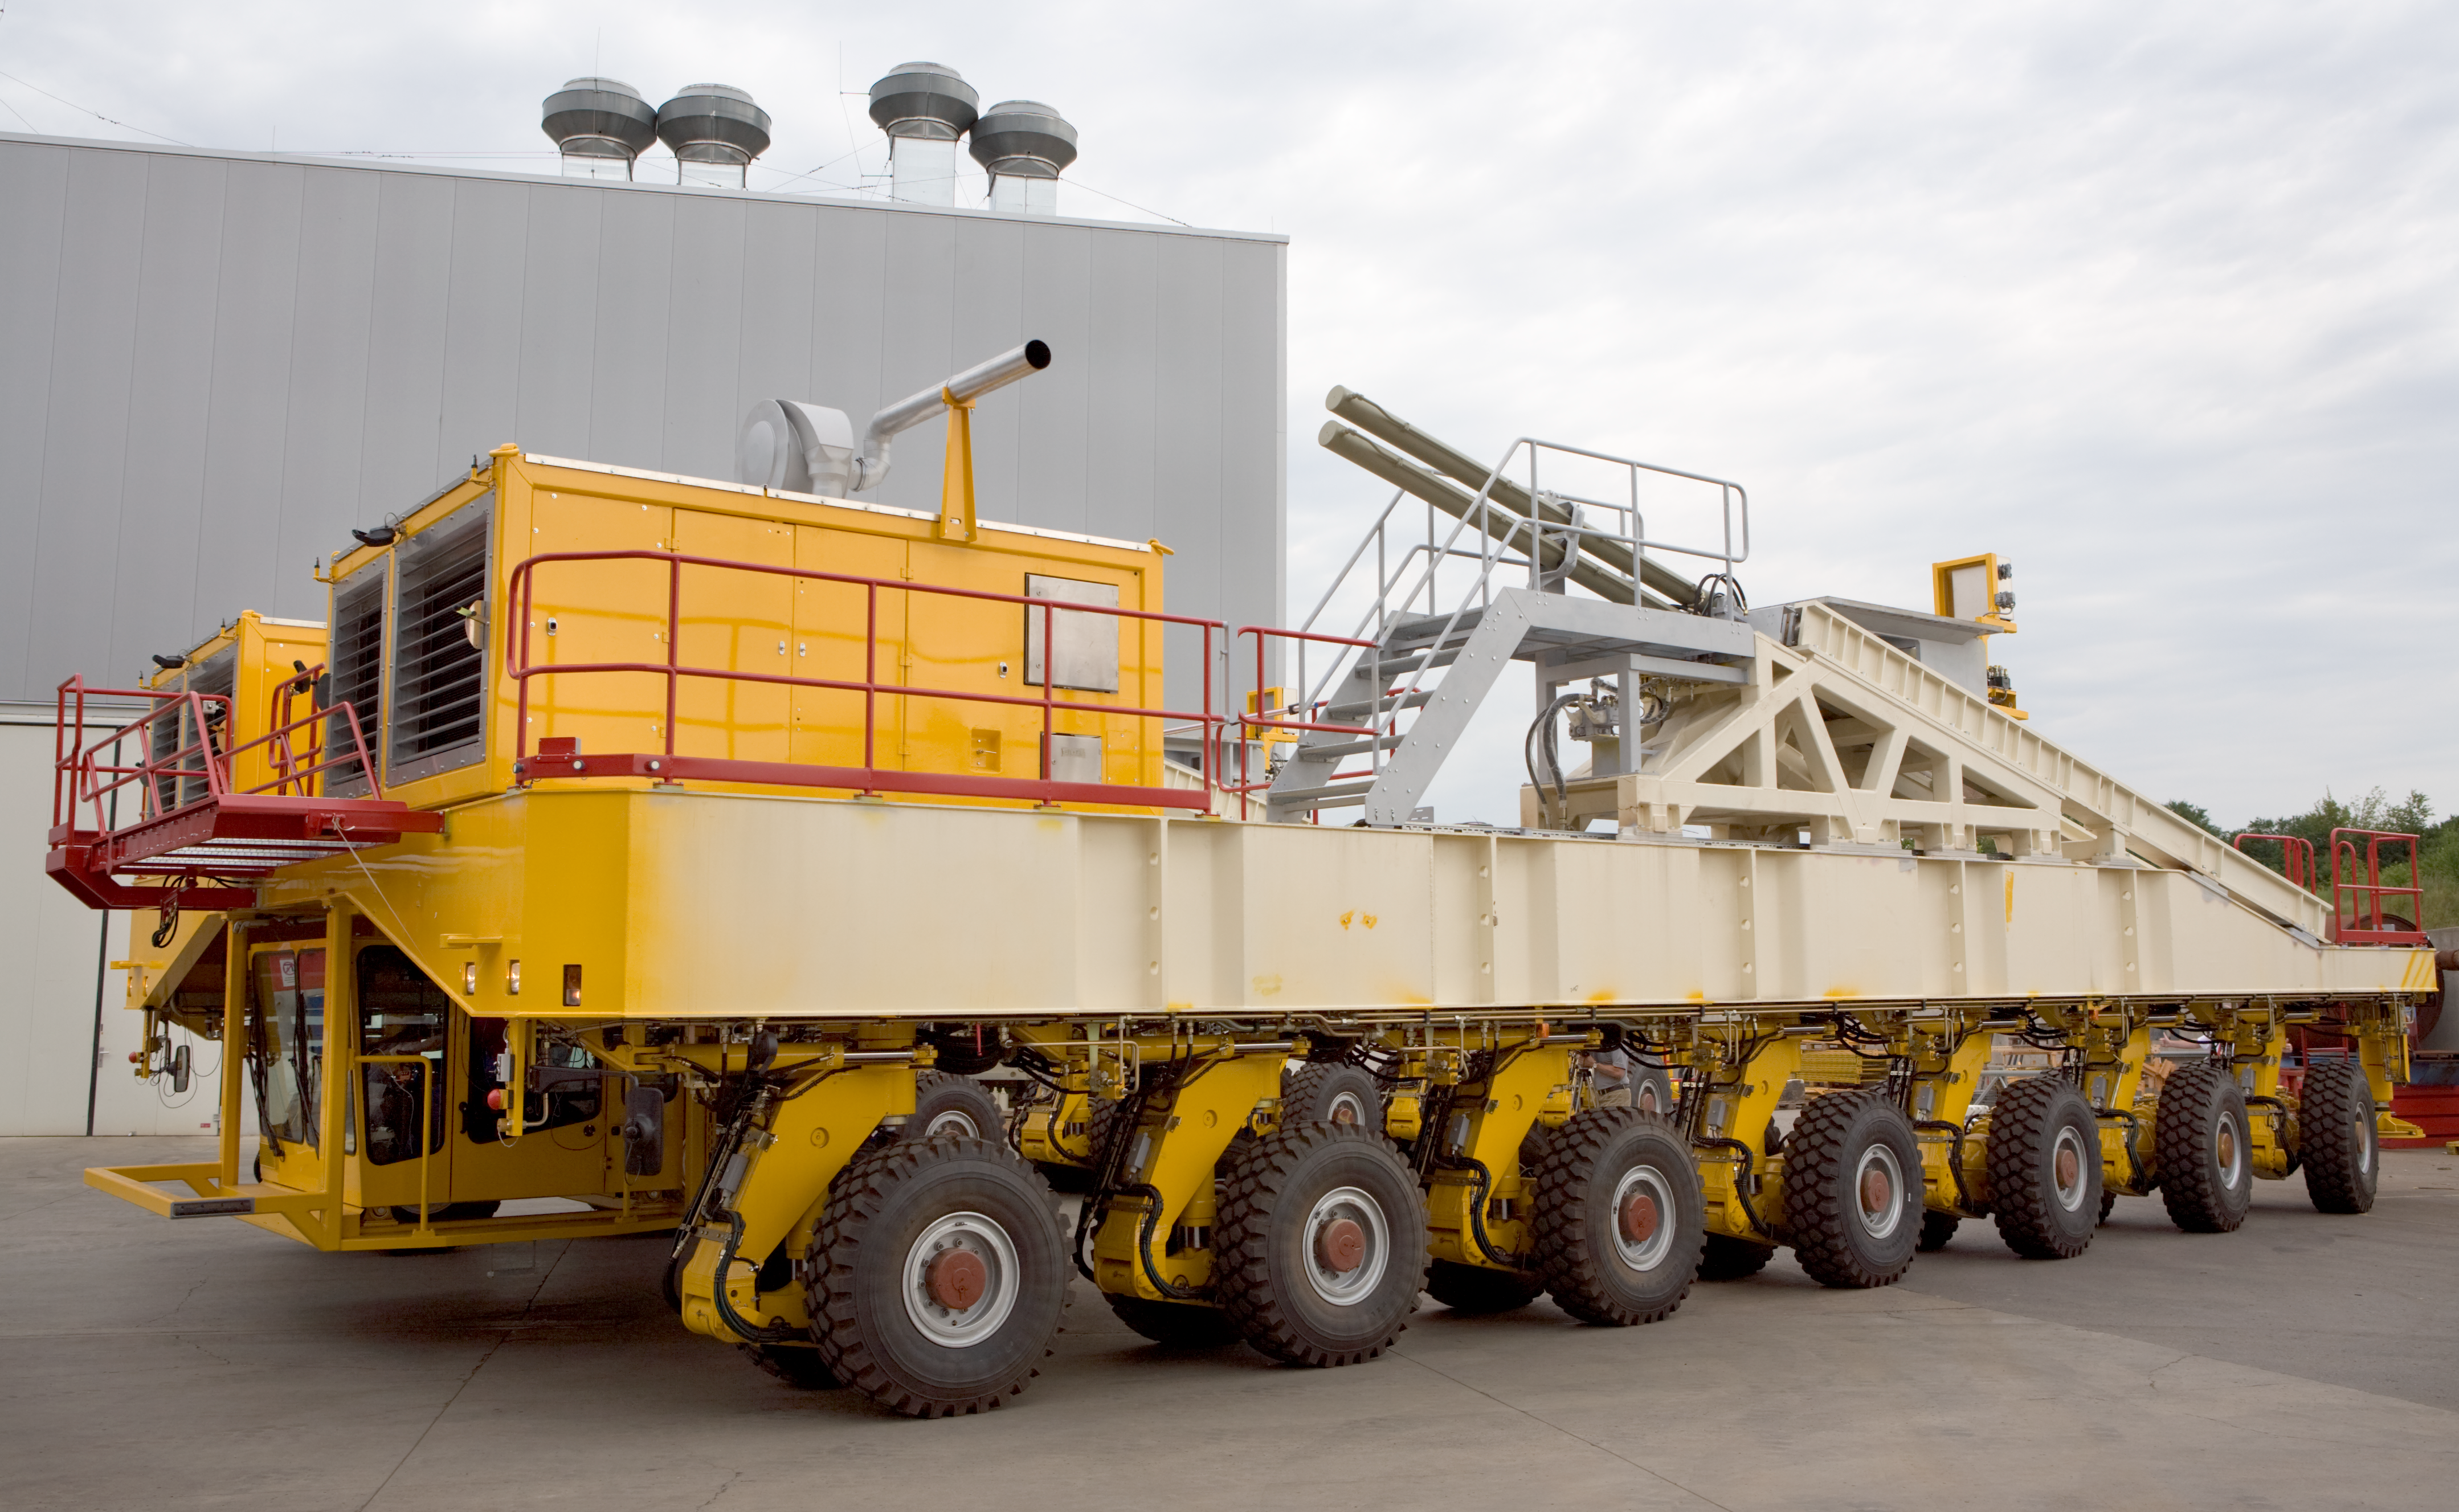

The ALMA transporter - lateral view

The ALMA antenna transporter is supported by 28 wheels, all independently driven. The ALMA transporter is able to turn around a 12-m antenna. This is required when the transporter has to remove or place an antenna in the middle of the most compact configuration, as in this case, the manoeuvring space can be as small as a few metres, which is not a lot for a 20 m long vehicle. A laser detection system is also installed on the truck to avoid collisions. In case of emergency, this system automatically stops the transporter. The sophisticated lorry has been optimised to reduce the cost of the road on which it circulates. Its relatively small weight of 130 tons is the result of a dedicated lightweight design. The transporter is also designed to resist to a major earthquake, as are all the ALMA antennas. Image taken in July 2007.

Credit: ALMA (ESO/NAOJ/NRAO)